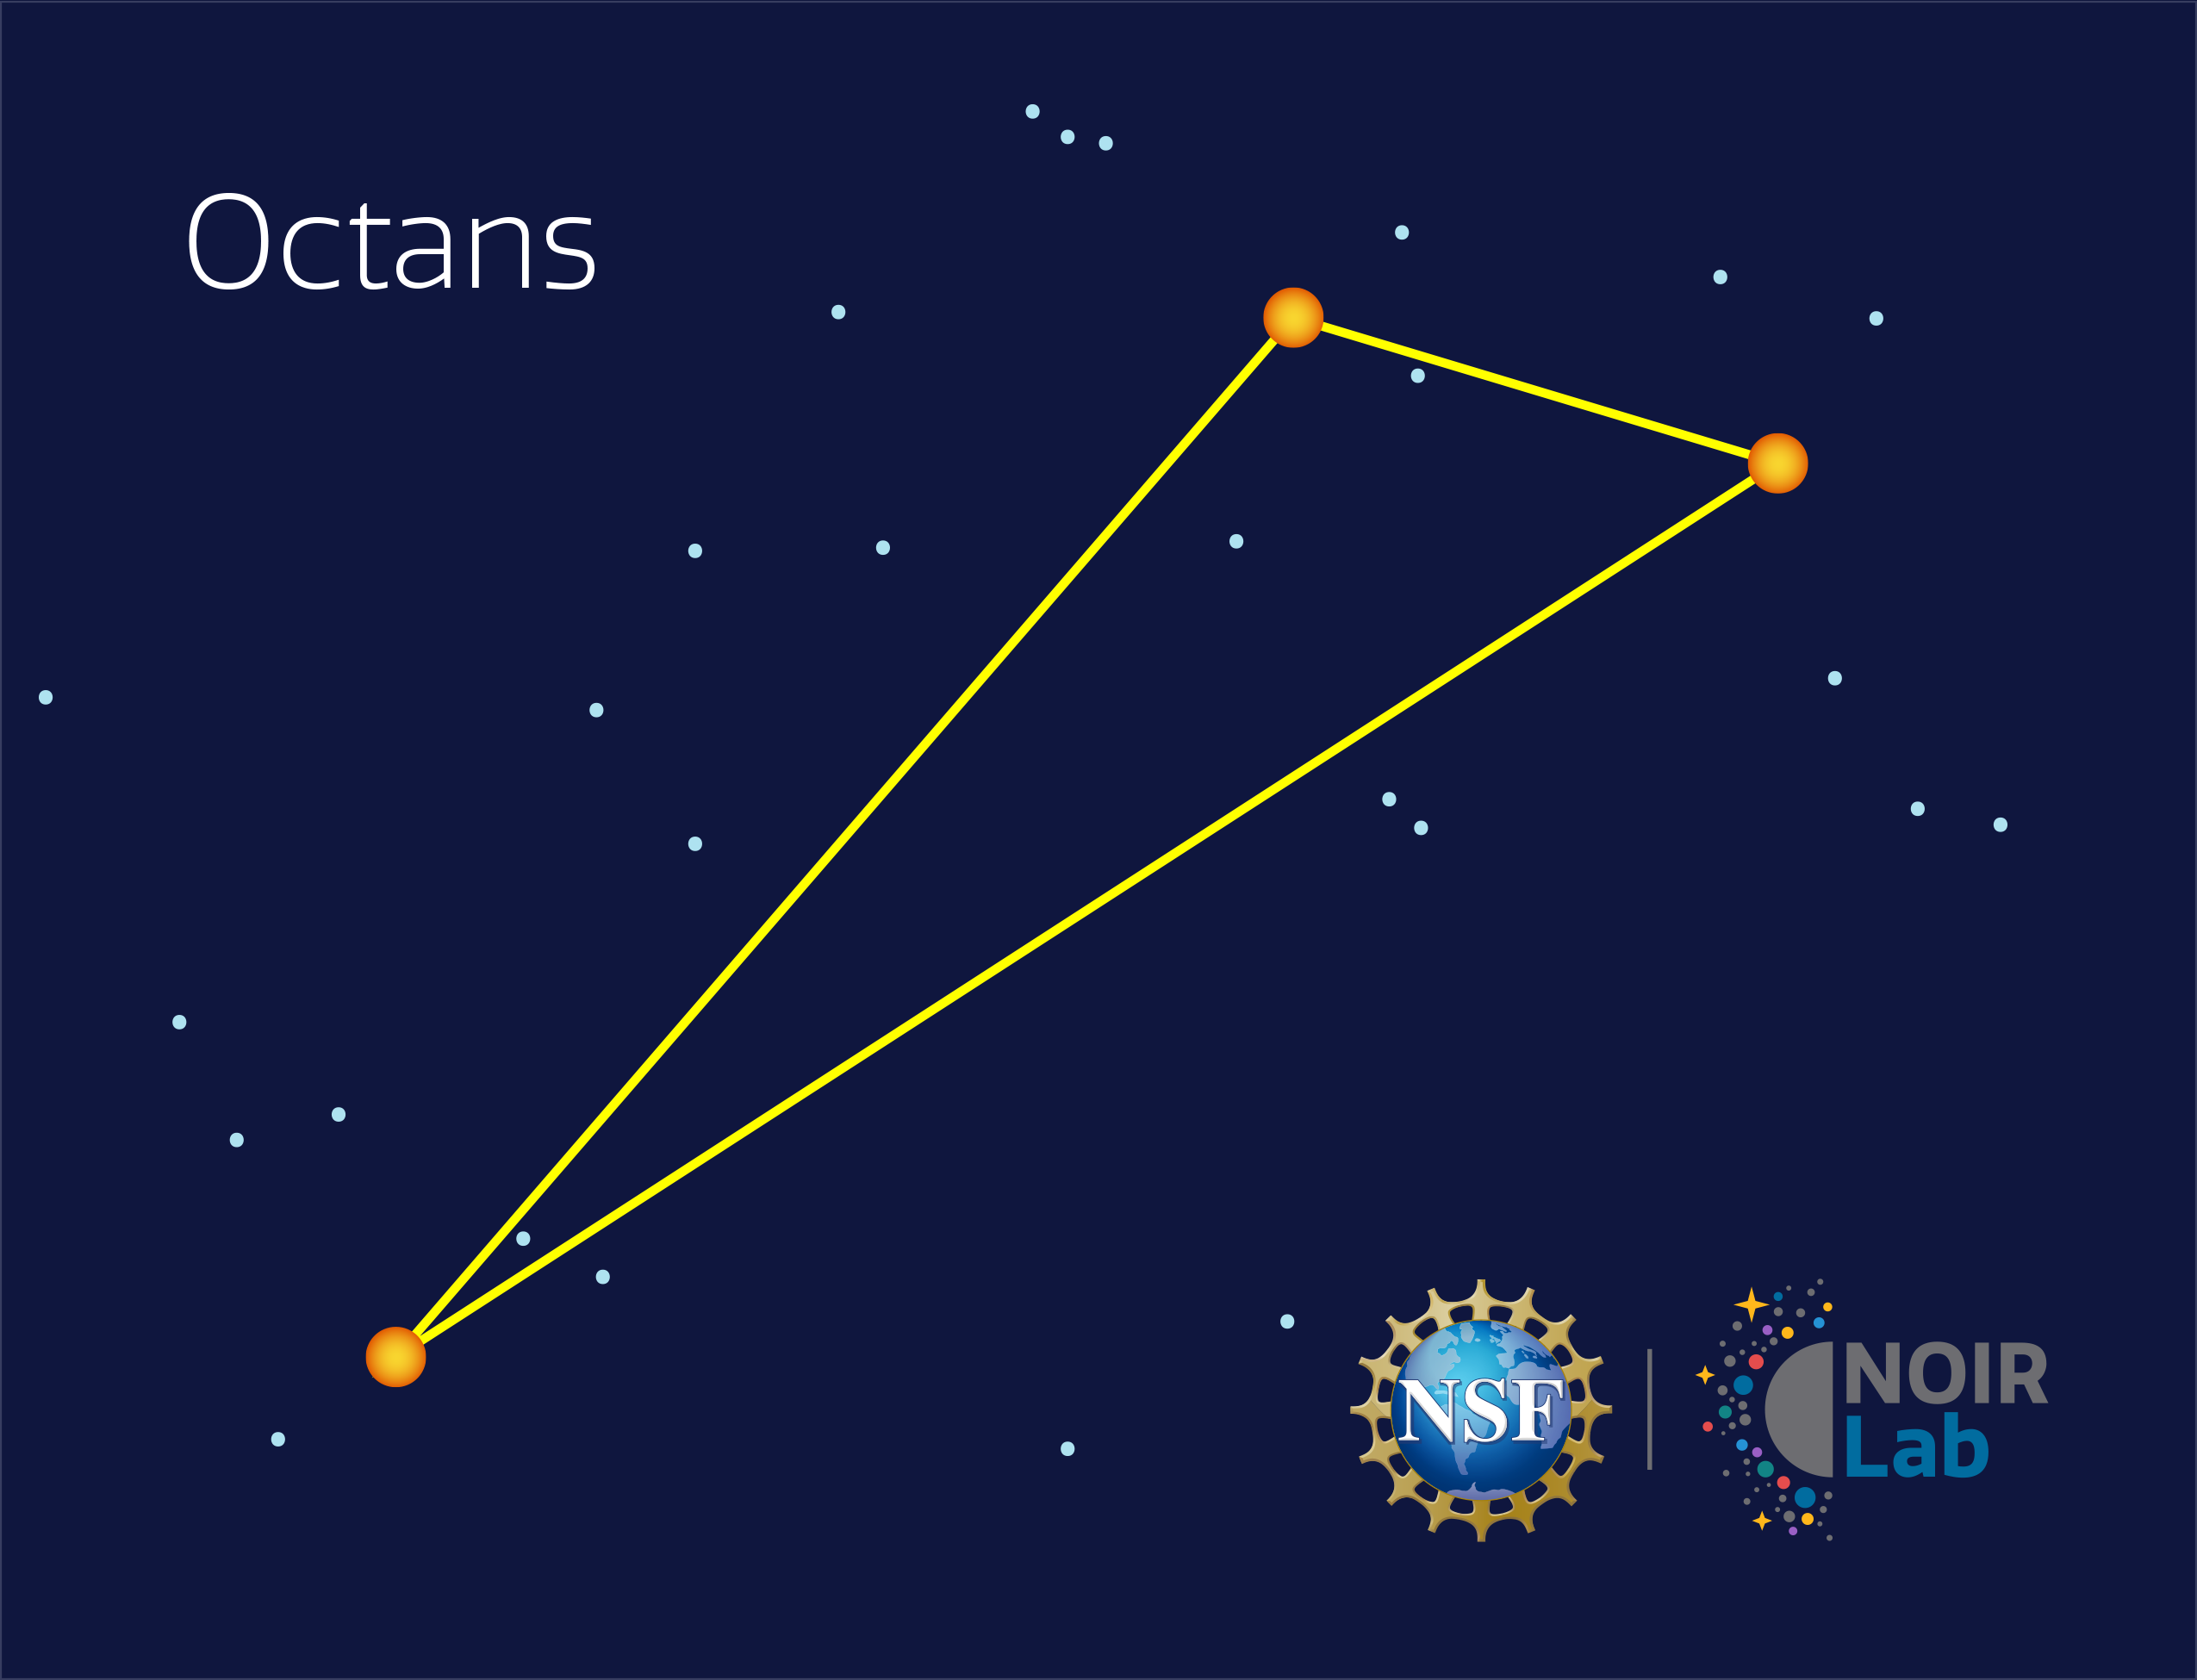

Octans

Credit: NOIRLab